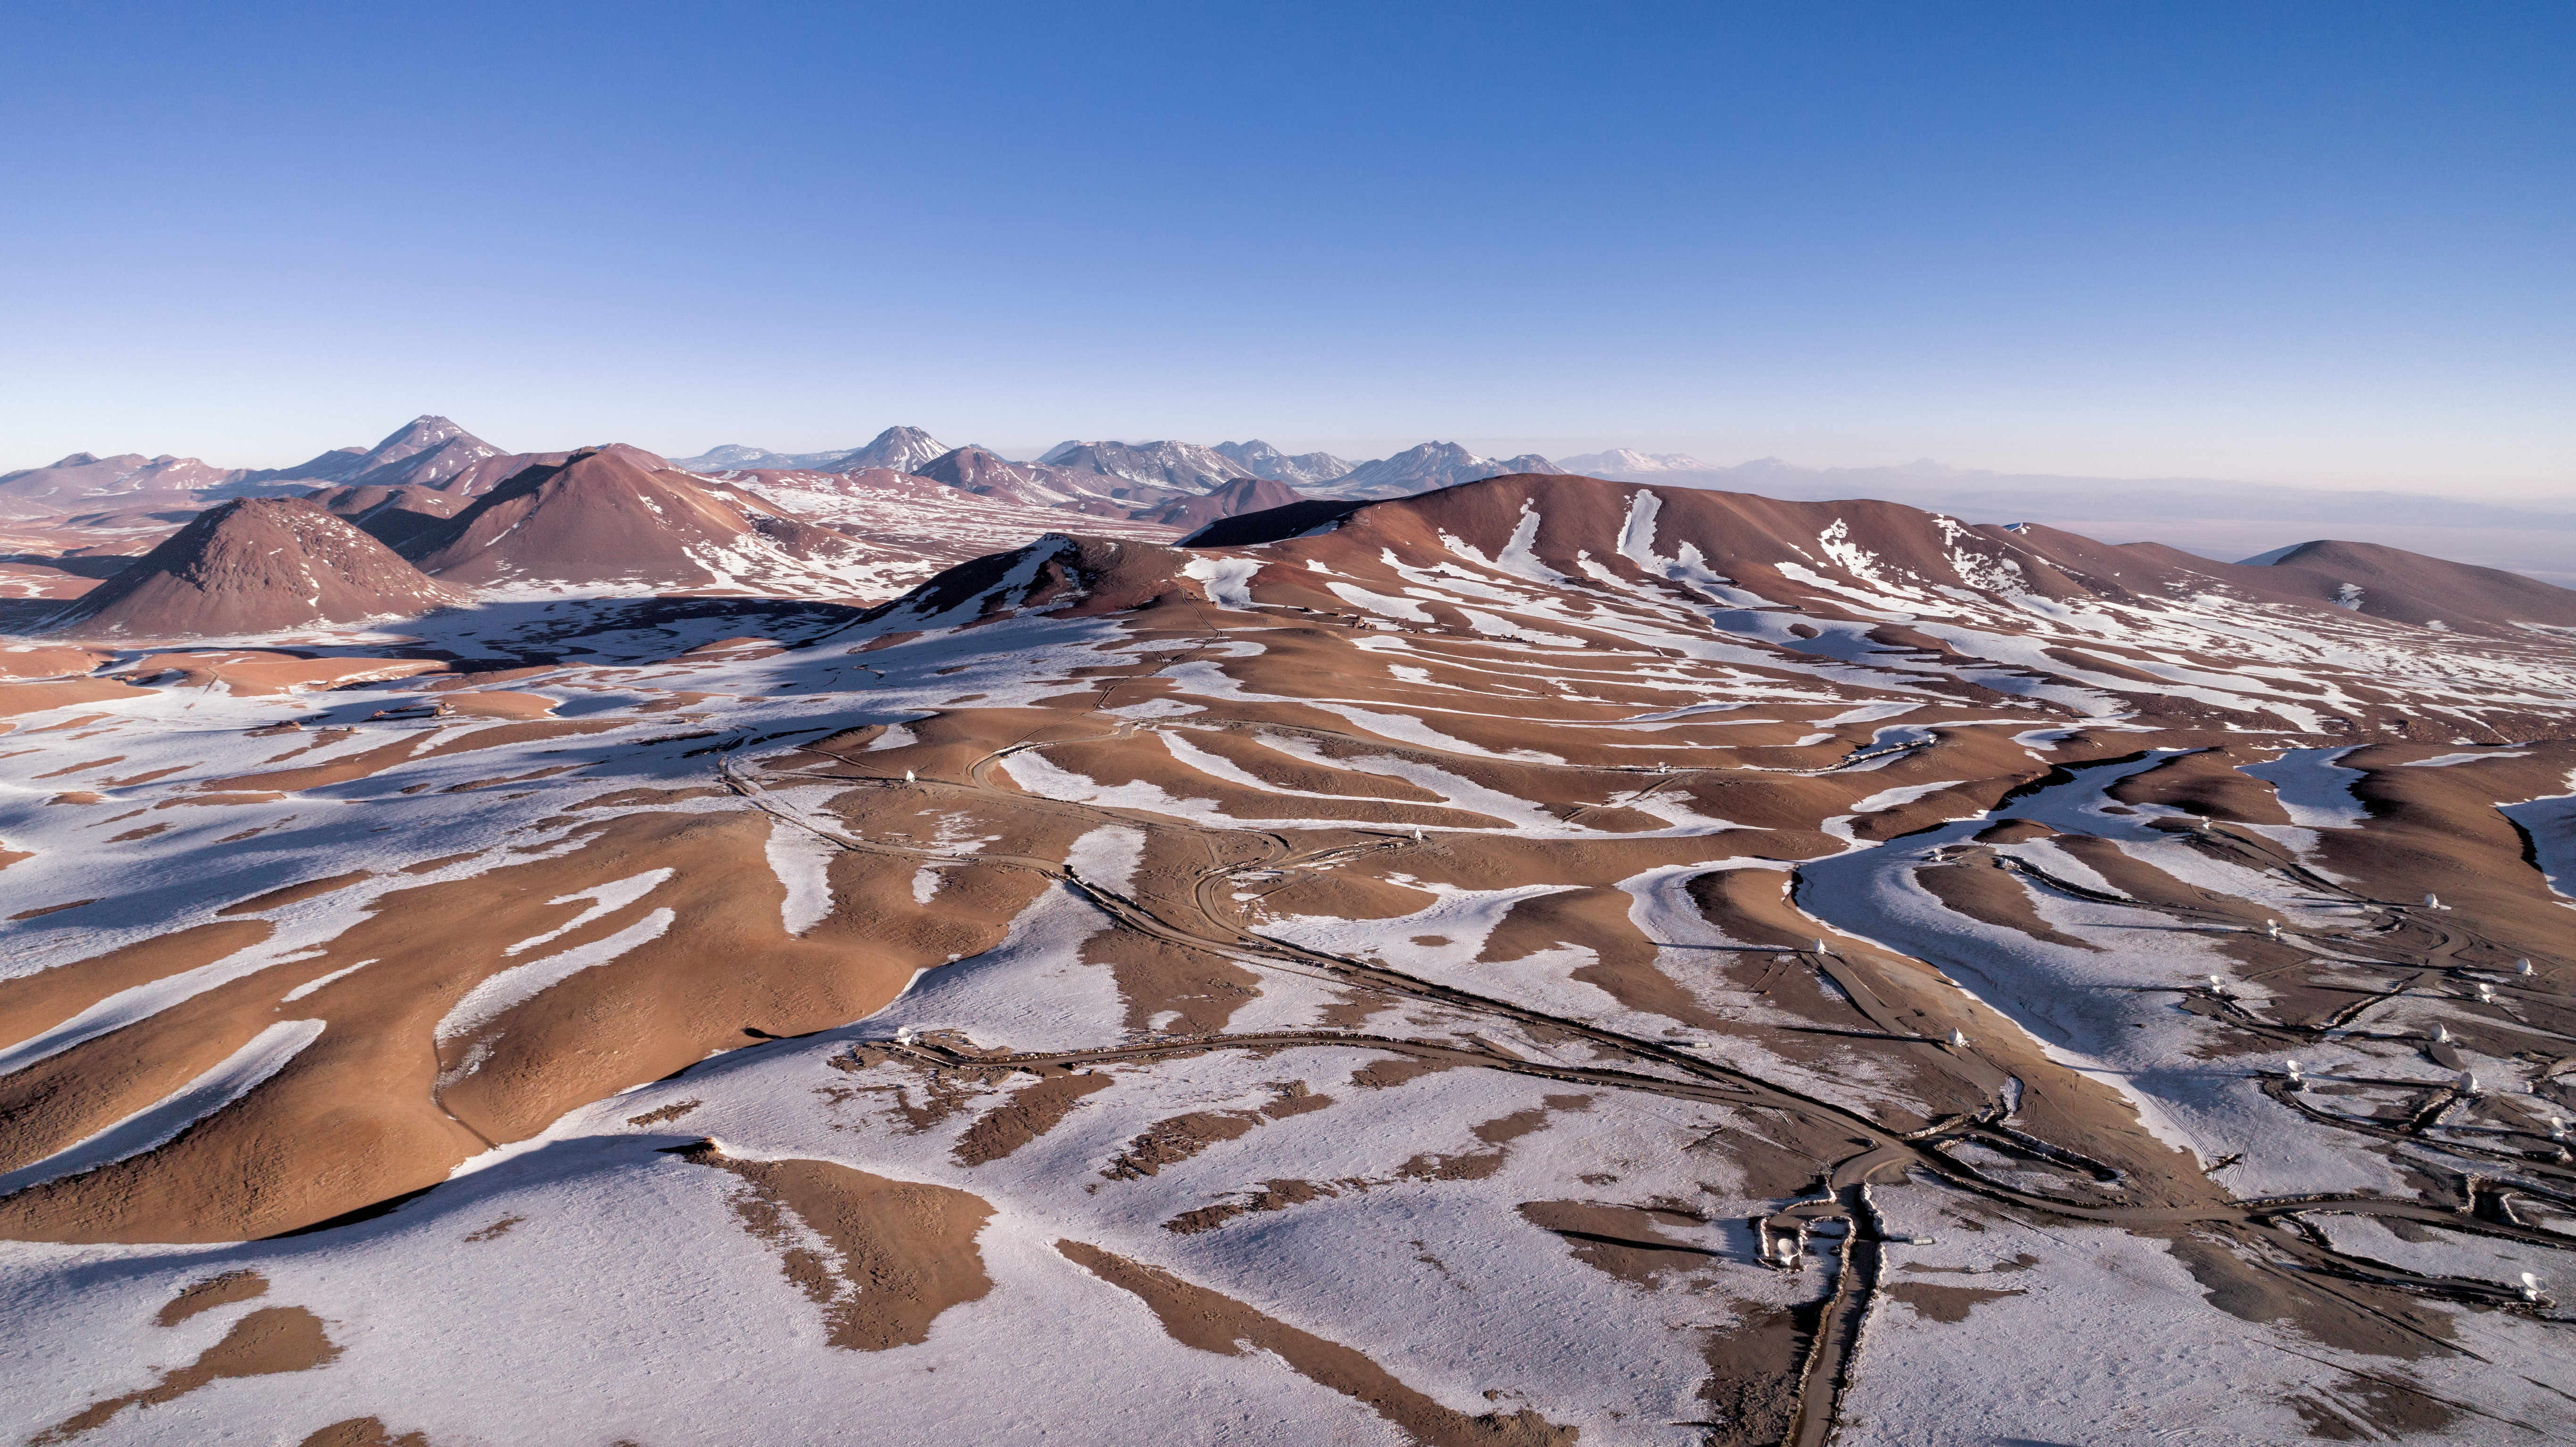

ALMA array in the snow

The ALMA telescopes are situated on the breathtaking Chajnantor Plateau in the Chilean Andes, at an altitude of 5000 meters. Chajnantor is the highest major observatory site in the world, and the atmosphere above the plateau is the driest in the world, with the exception of Antarctica.

Credit: ALMA (ESO/NAOJ/NRAO)